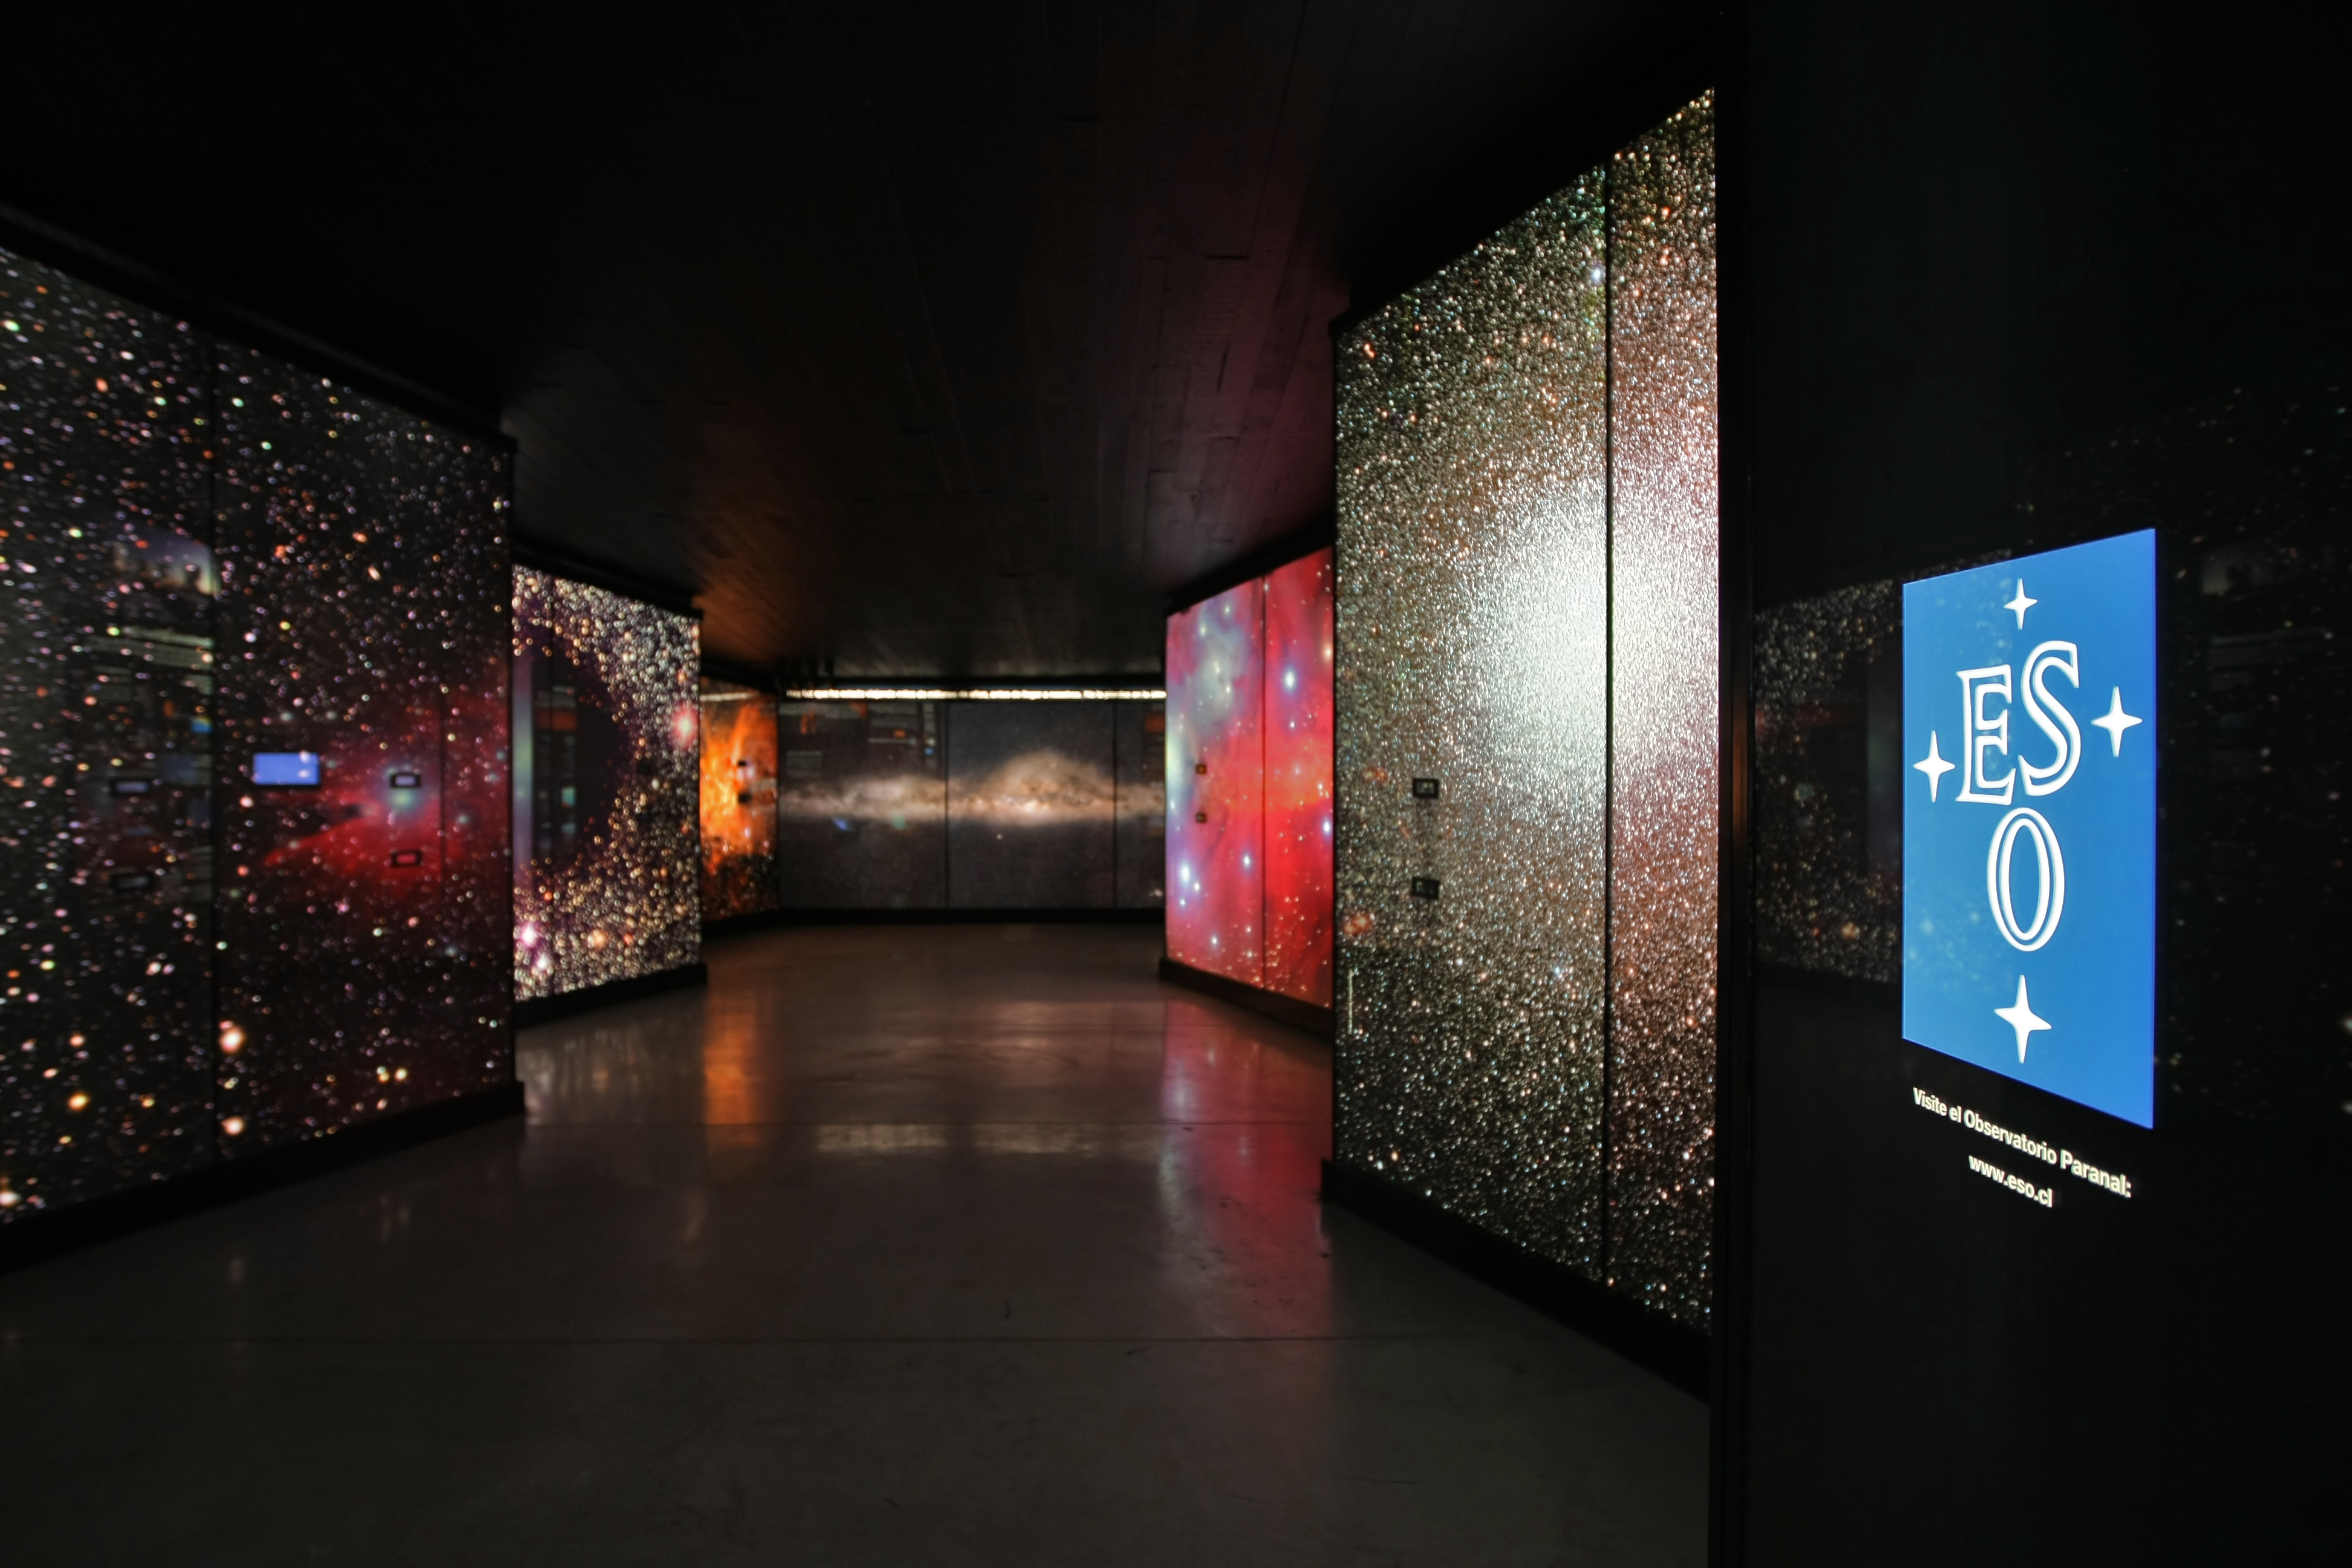

A window to the Universe

"A Window to the Universe" is the title of the new ESO Astronomy Exhibition at the Museum of the Atacama Desert (MDA), in Antofagasta (Chile’s Region II). The MDA, officially inaugurated on 25 May 2010, includes five main permanent exhibitions and contains unique collections. It presents the whole history of the Atacama Desert, from its geological formation up to the present day, in which it has become an important site for ground-based astronomy. In the picture, impressive backlit panels give the feeling of plunging into space. “A Window to the Universe” was designed and donated by ESO as a contribution to the Region of Antofagasta.

More info in Spanish at: http://www.frh.cl/portal/index.php?option=com_content&view=article&id=62&Itemid=78

Credit: ESO